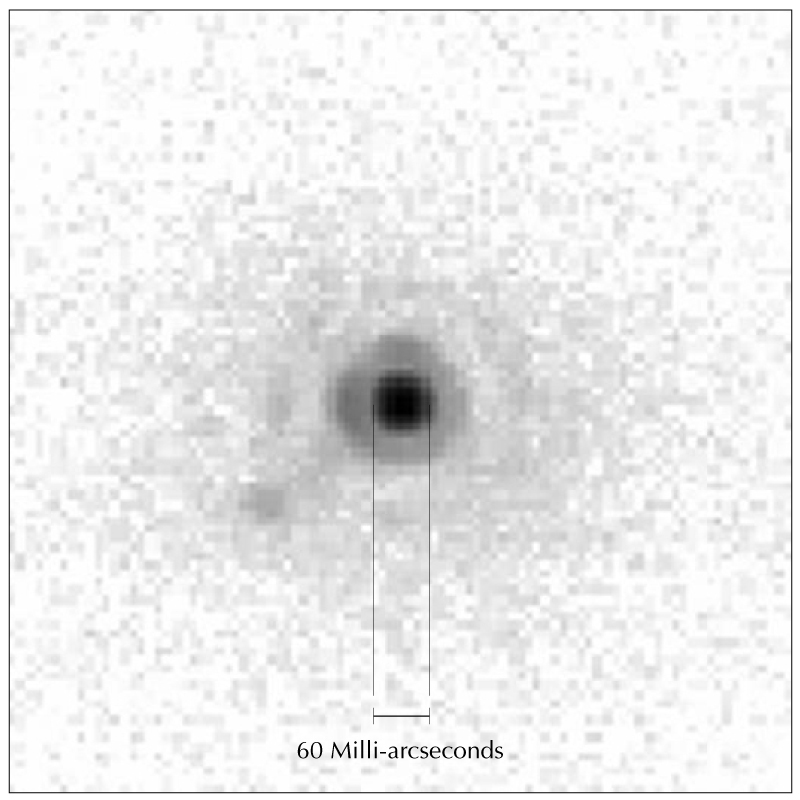

"First Light" image from the SINFONI Adaptive Optics Module

"First Light" image obtained with the SINFONI AO Module and a high-angular-resolution near-infrared Test Camera during the night of May 31 - June 1, 2004. The magnitude of the observed star is 11 and the seeing conditions median. The diffraction limit at wavelength 2.2 µm of the 8.2-m telescope (FWHM 0.06 arcsec) was reached and is indicated by the bar.

Credit: ESO